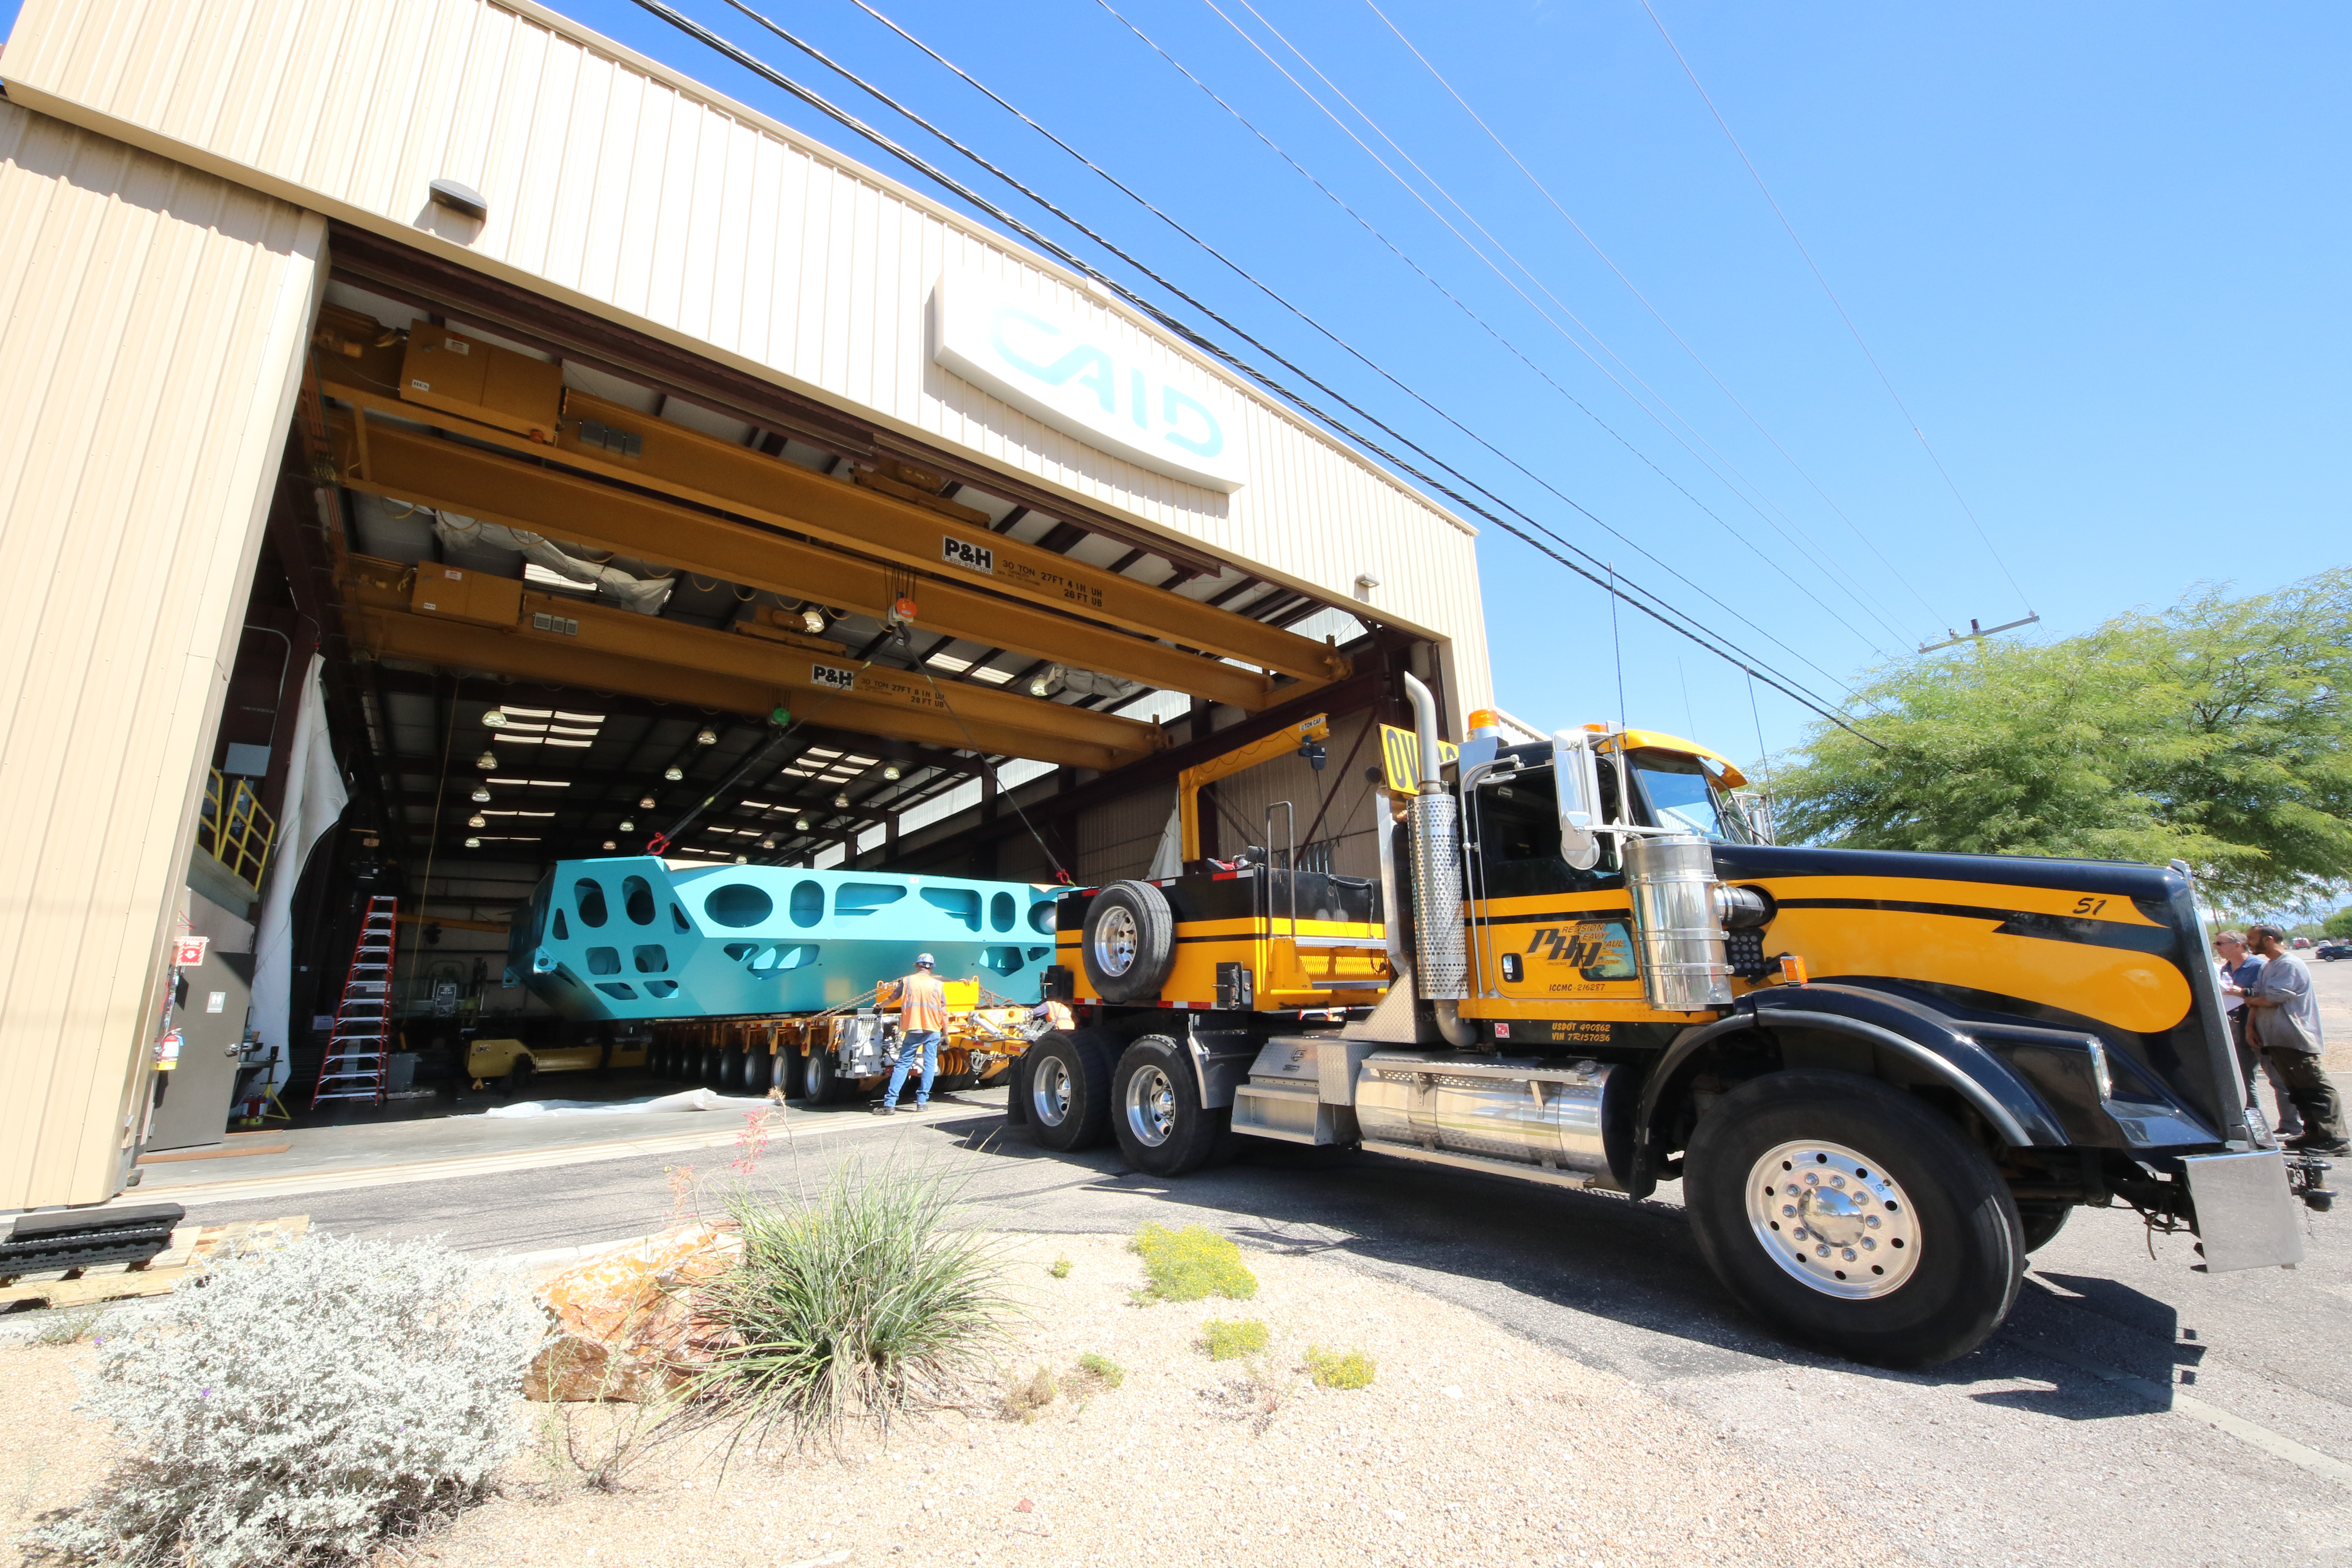

M1M3 Cell Loaded for Move

The Primary/Tertiary Mirror (M1M3) Cell Assembly is loaded onto a truck at CAID Industries on October 9, 2018, in preparation for its move to the Richard F Caris Mirror Lab.

Credit: Rubin Observatory/NSF/AURA